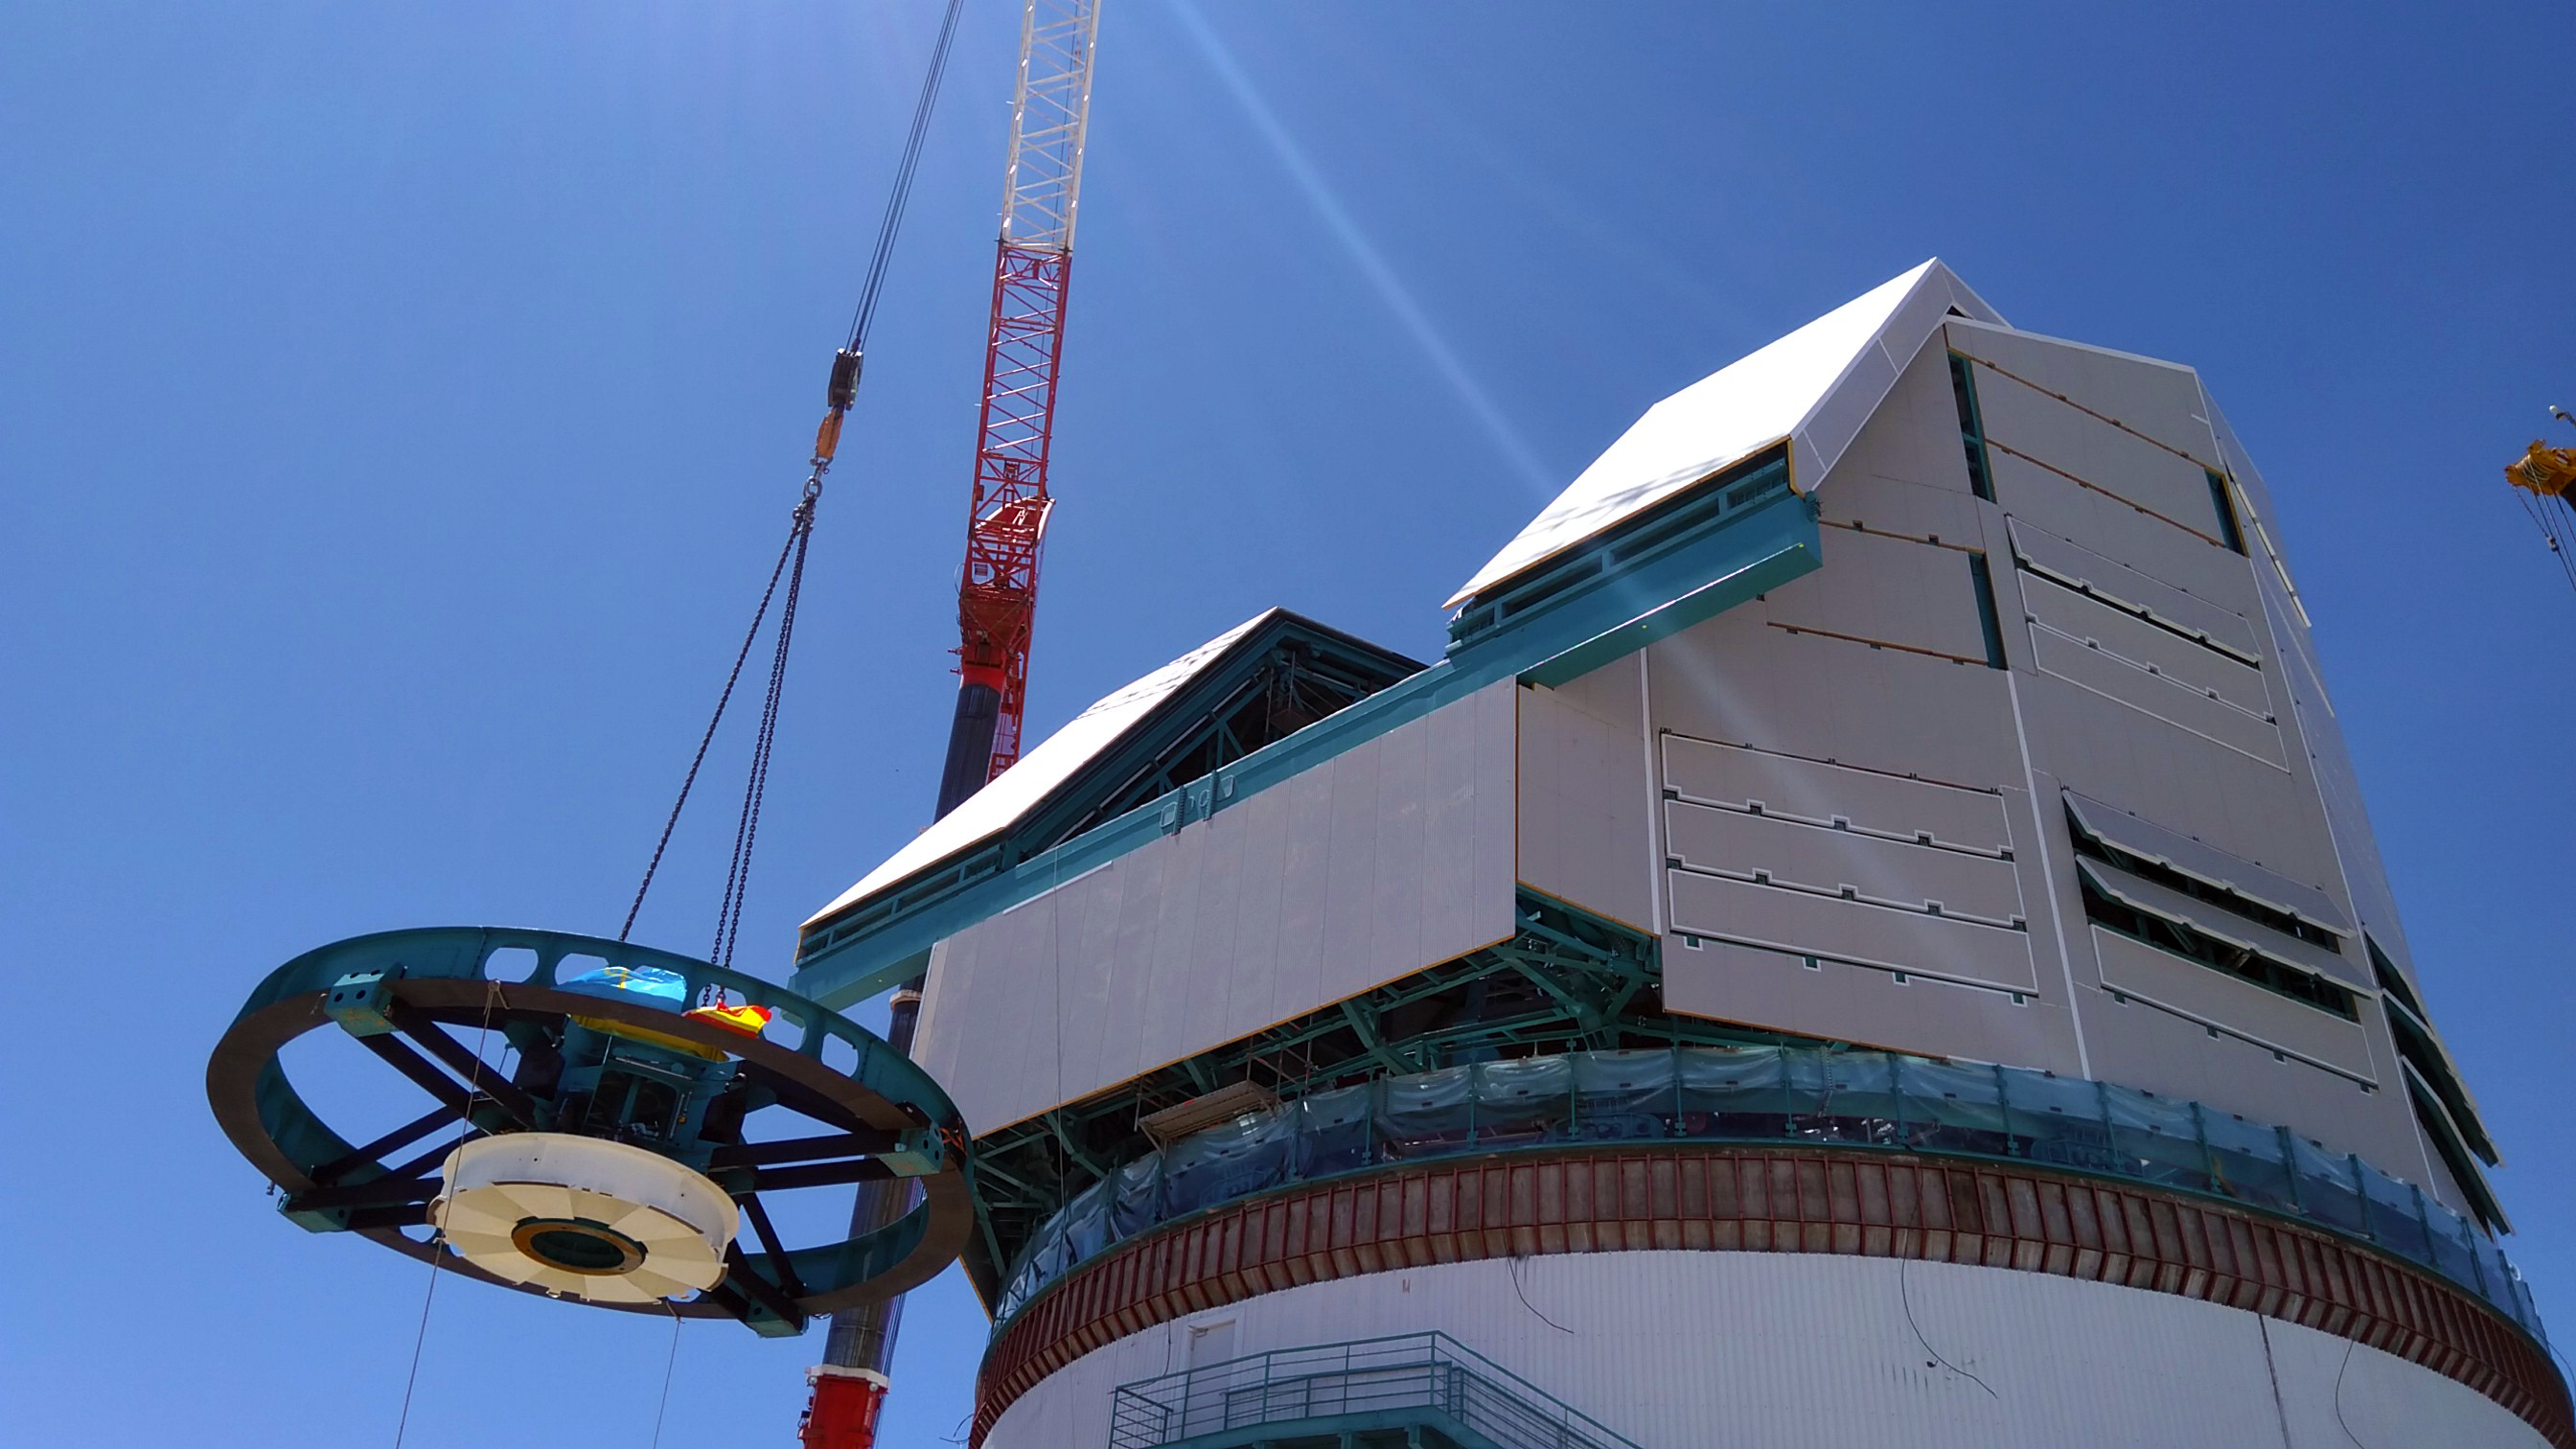

Rubin Top-End Assembly installation

The Top-End Assembly (TEA) for the Rubin Telescope Mount Assembly (TMA) was lifted by crane into the observatory dome and installed on the TMA on 2 March 2021. The task was completed successfully and was a highly celebrated milestone for Rubin Observatory.

Credit: RubinObs/NOIRLab/SLAC/NSF/DOE/AURA